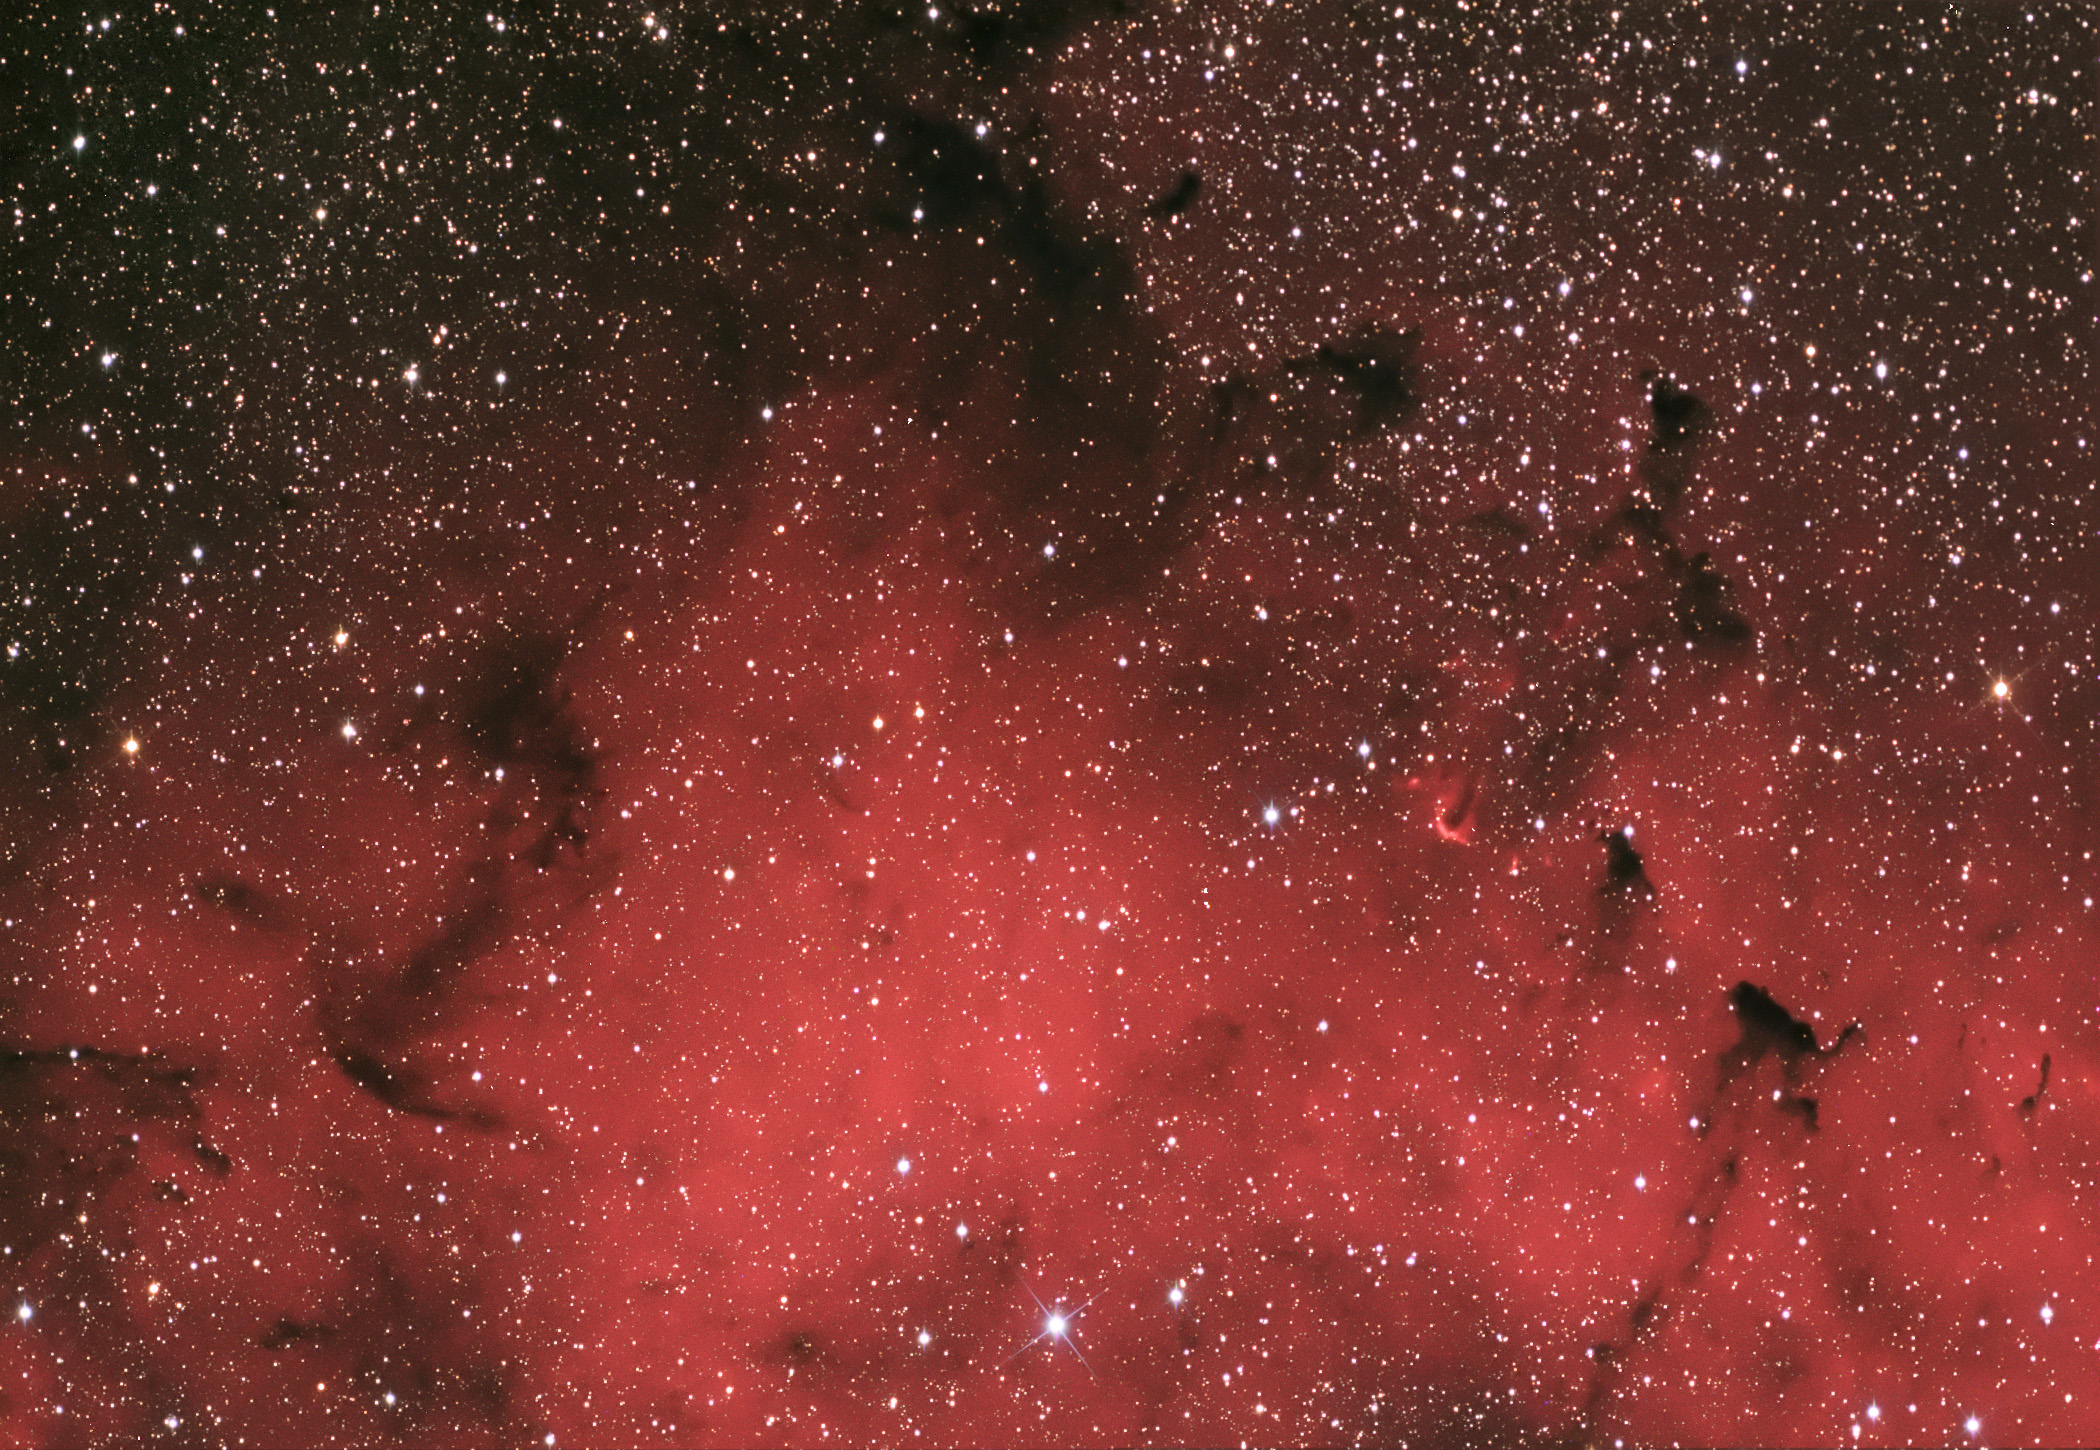

IC 1396 Portion

IC 1396 is another region full of molecular hydrogen gas and recent star formation. Many stars in this area are less than a couple hundred thousand years old - very young in the grand scheme of astronomy, where stars live to be billions of years old! The hot young stars are in the process of ionizing and expelling the molecular hydrogen gas. At the same time, new stars are still being born in this nebula. For more information, check out this fantastic APOD taken in early 2014.

This image was taken as part of Advanced Observing Program (AOP) program during 2014 at Kitt Peak Visitor Center.

Credit: KPNO/NOIRLab/NSF/AURA/Johannes Tan/Adam Block